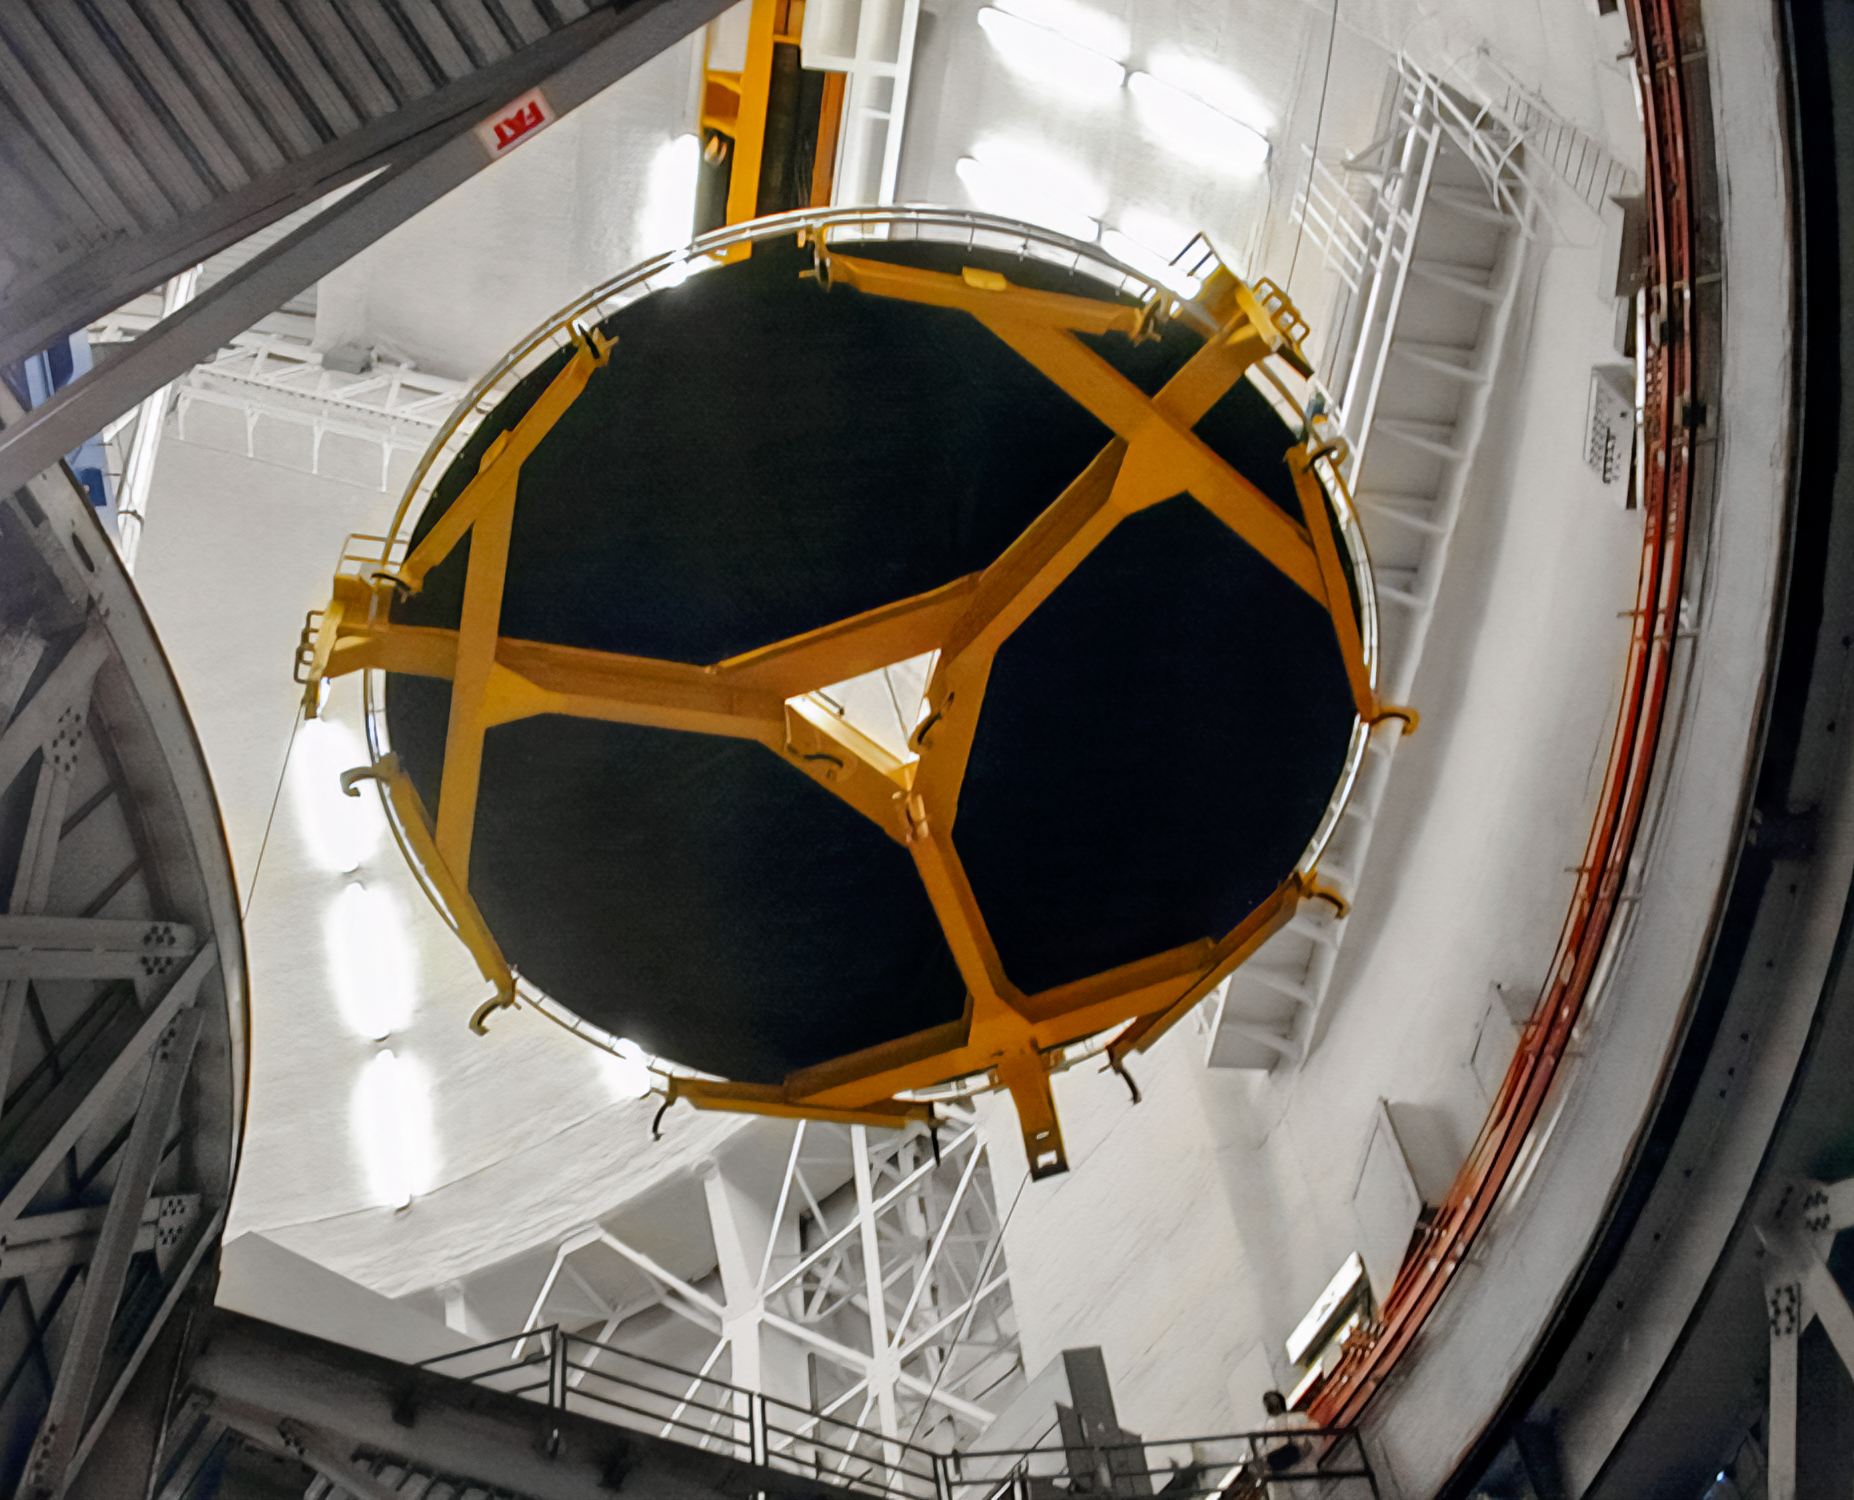

Gemini South Mirror Arrival

The Gemini South 8.1-meter primary mirror arrived at Cerro Pachón in 2000.

Credit: International Gemini Observatory/NOIRLab/NSF/AURA